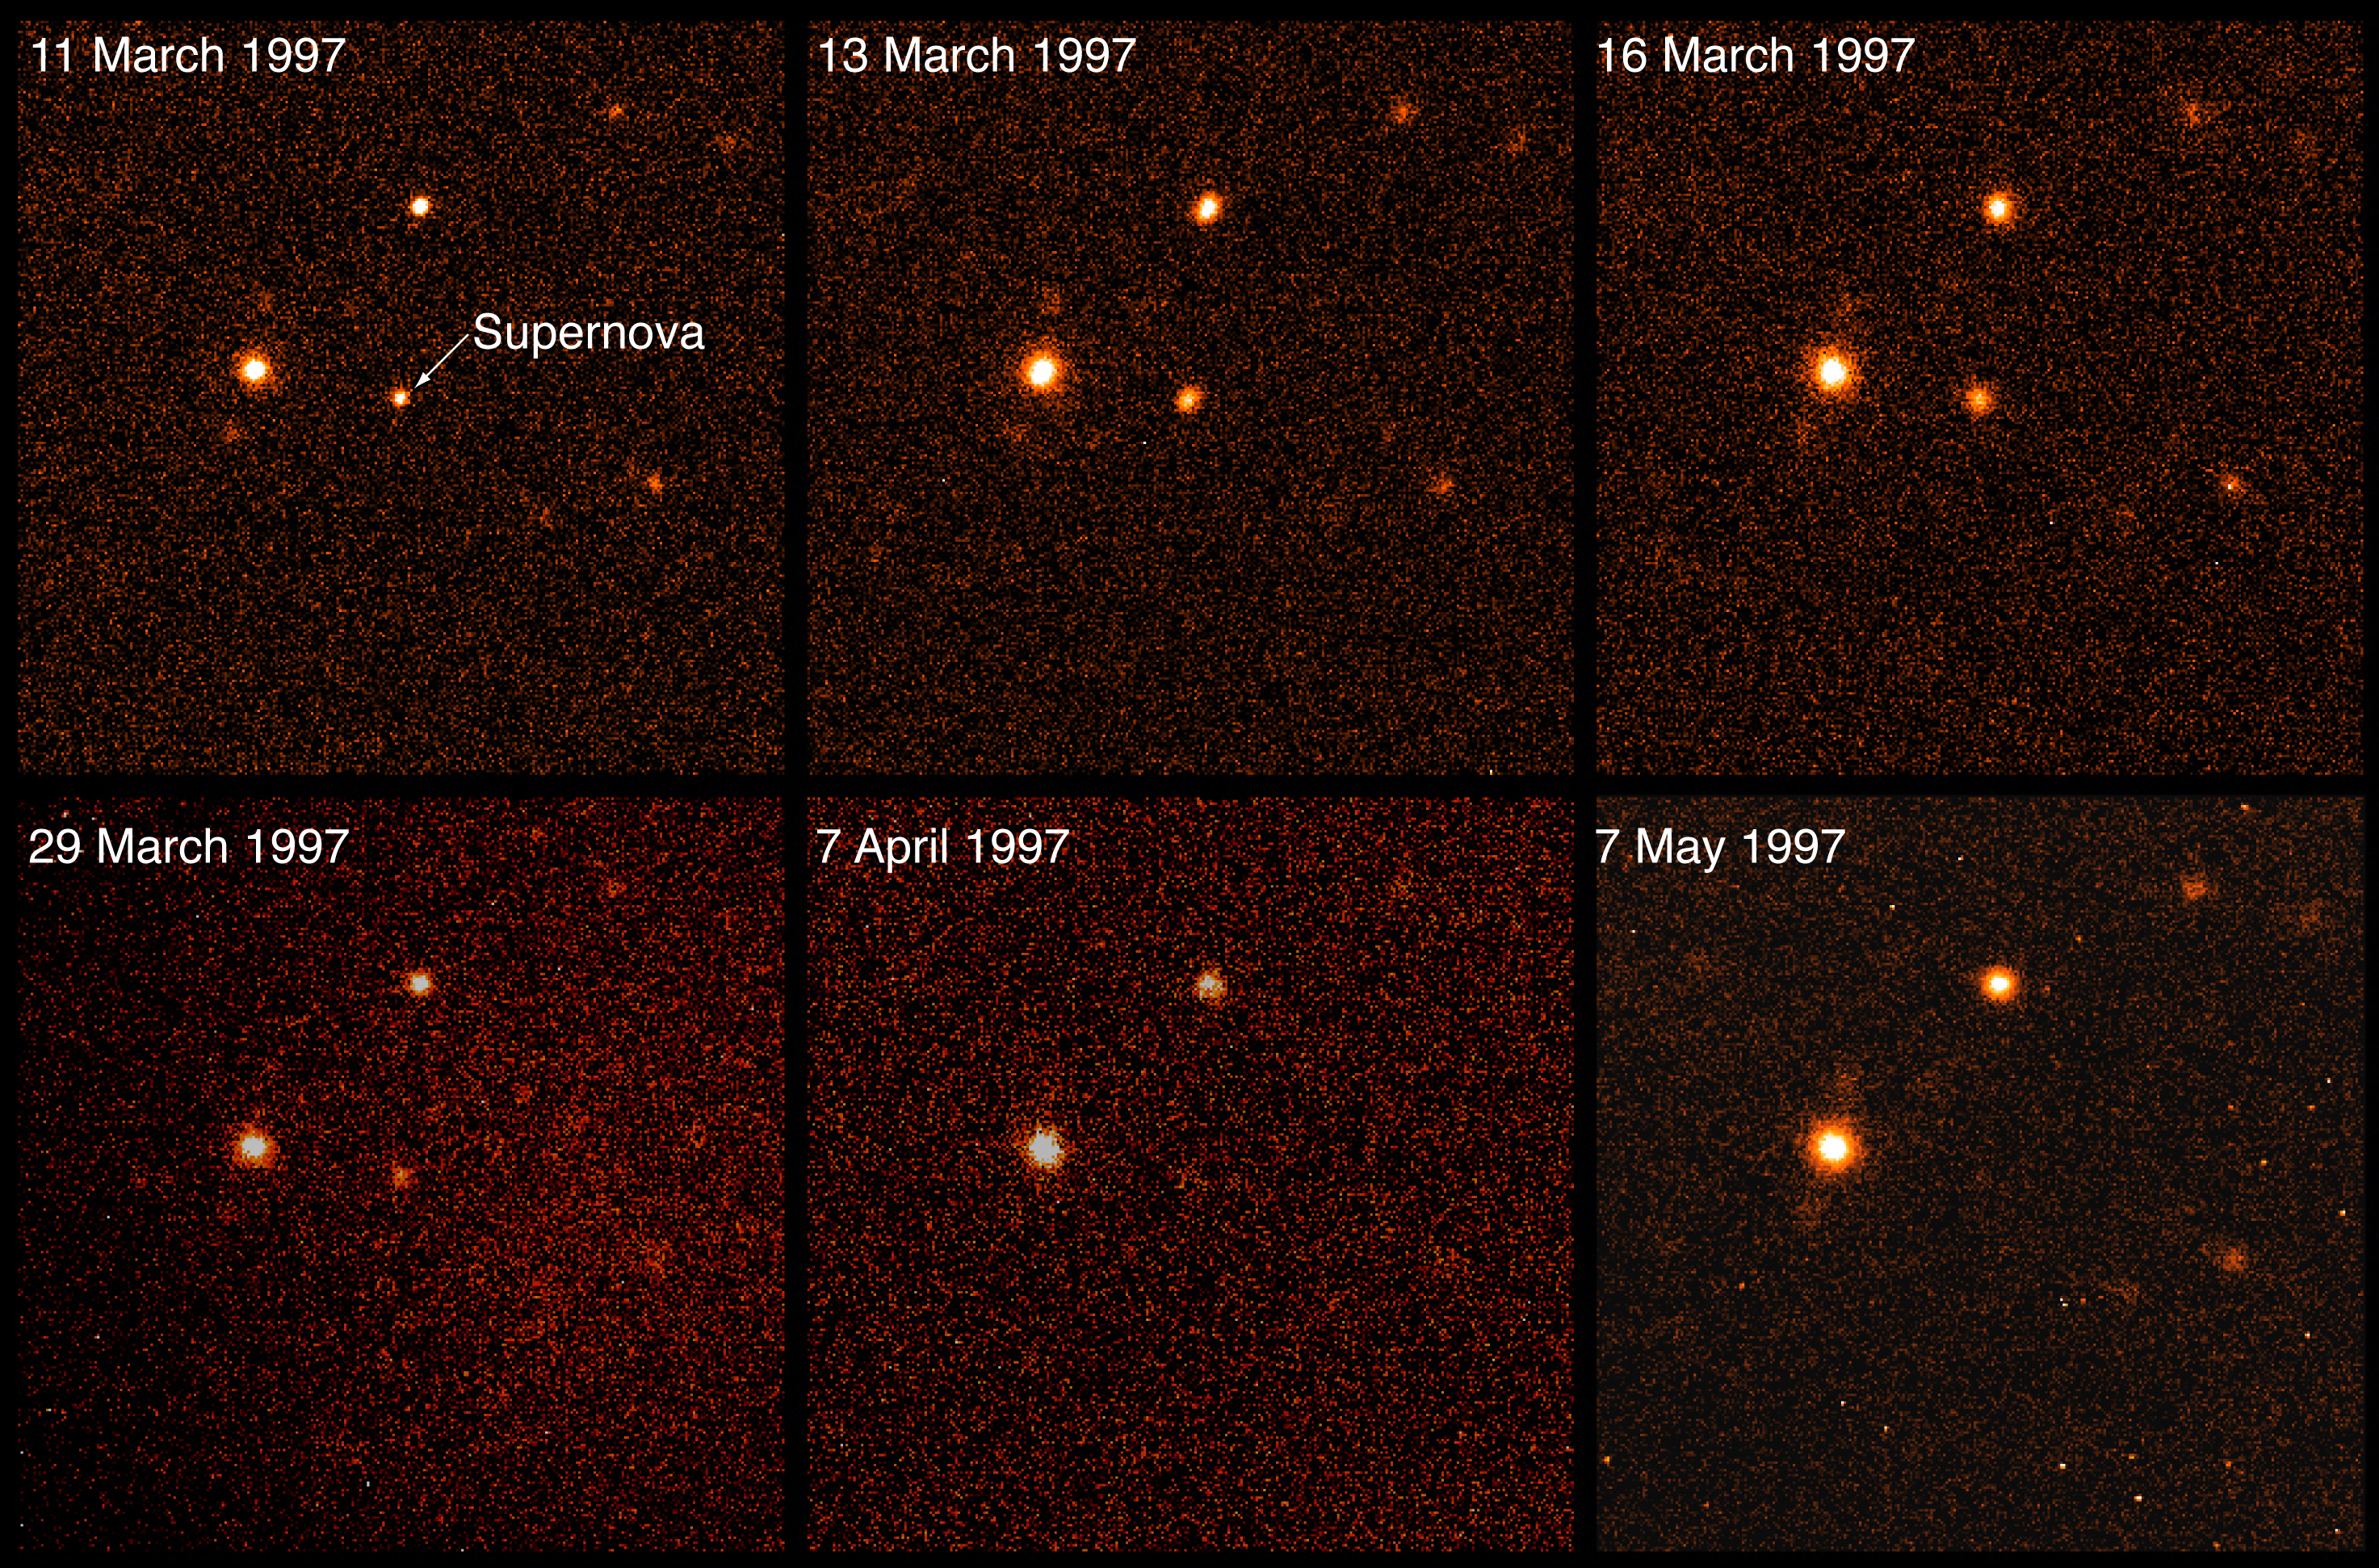

Supernova at redshift z = 0.40

The image shows a supernova at redshift z = 0.40 (corresponding to a distance of about 6,000 million light-years) observed on five dates with the SUSI camera at the 3.6-m New Technology Telescope (NTT). The host galaxy is barely visible, most probably because it is a low surface brightness galaxy and the supernova brightness peaks around 16 March 1997.

Credit: ESO